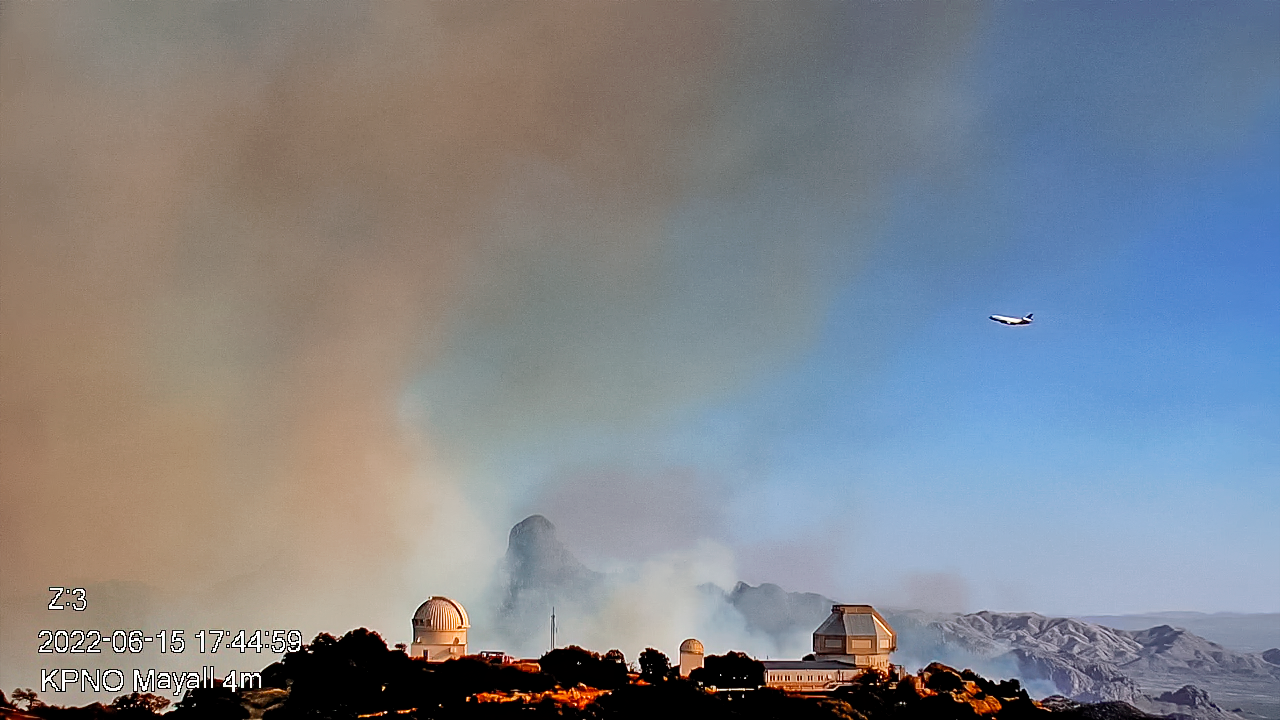

Contreras Fire at KPNO

View from the Nicholas U. Mayall 4-meter Telescope showing the firefighting effort on Wednesday 15 June 2022 early evening.

Credit: KPNO/NOIRLab/NSF/AURA